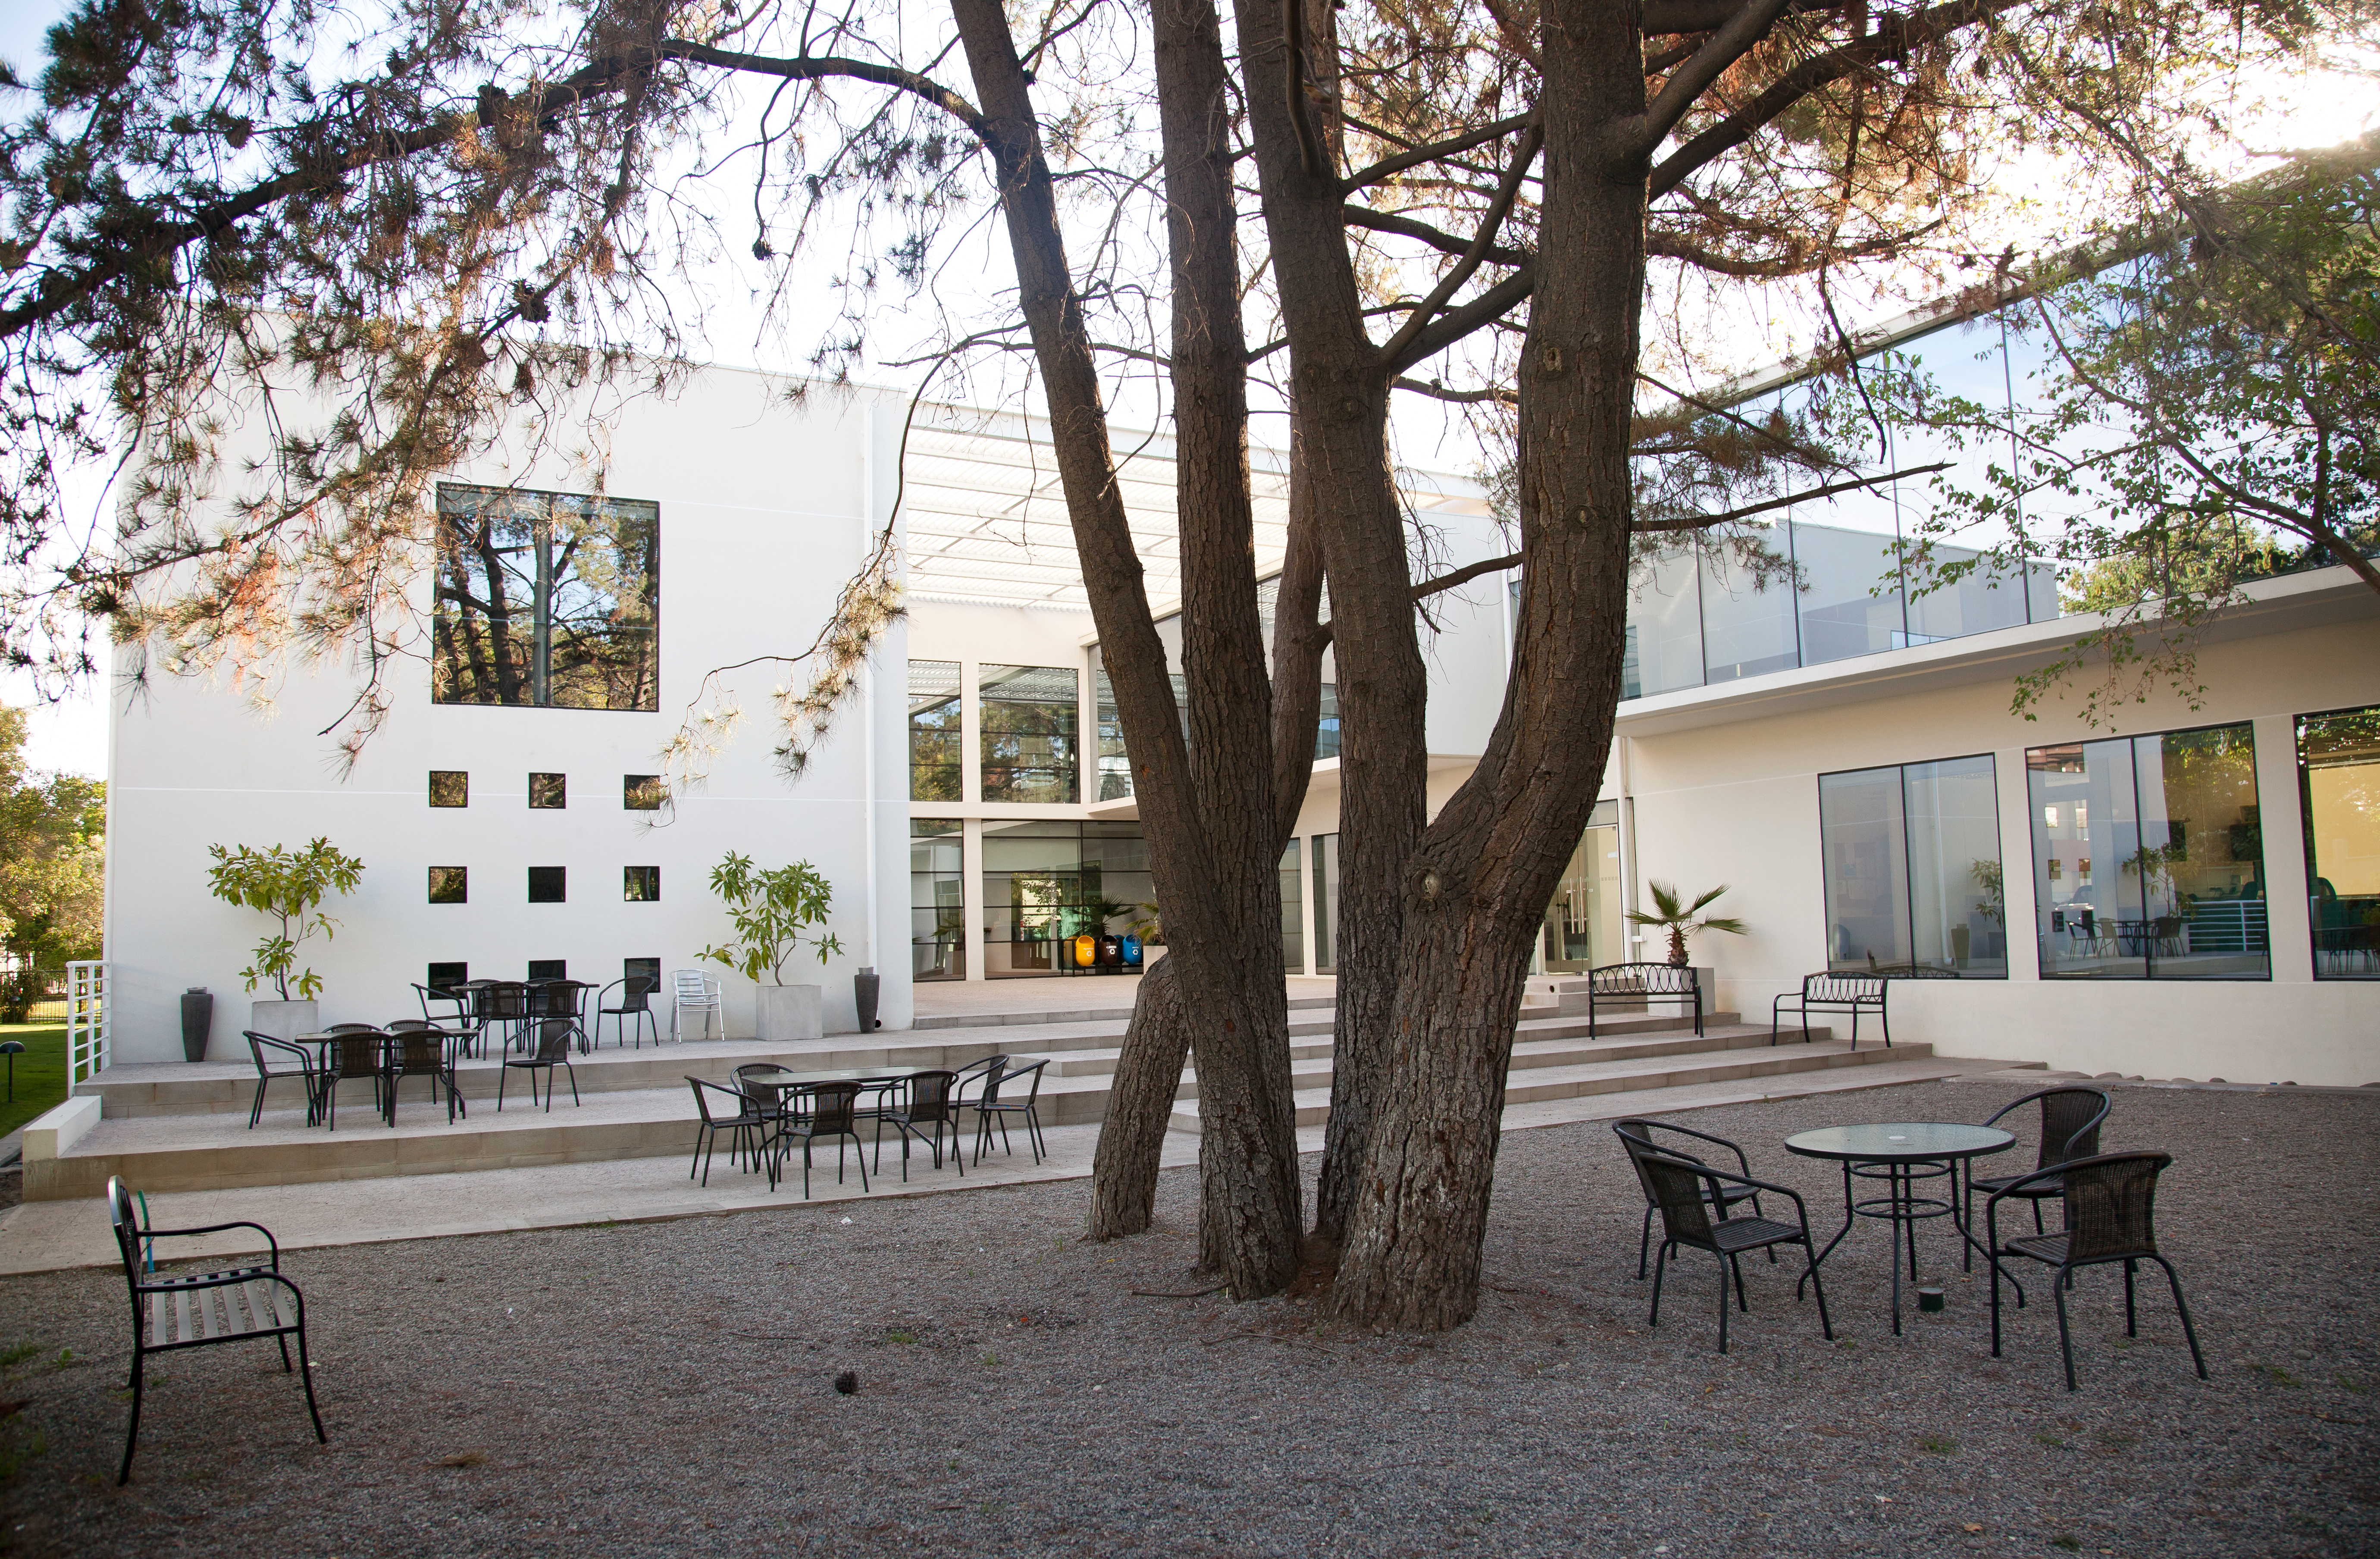

The new ALMA Santiago Central Office

Garden at the rear of the new Santiago Central Office headquarters of the Atacama Large Millimeter/submillimeter Array (ALMA) project, located adjacent to the ESO offices in Santiago. With almost 7000 square metres of space, more than 100 offices and underground parking for 130 cars, it was built by ESO as part of its responsibilities as the European ALMA partner.

Credit: ESO & ALMA (ESO/NAOJ/NRAO)